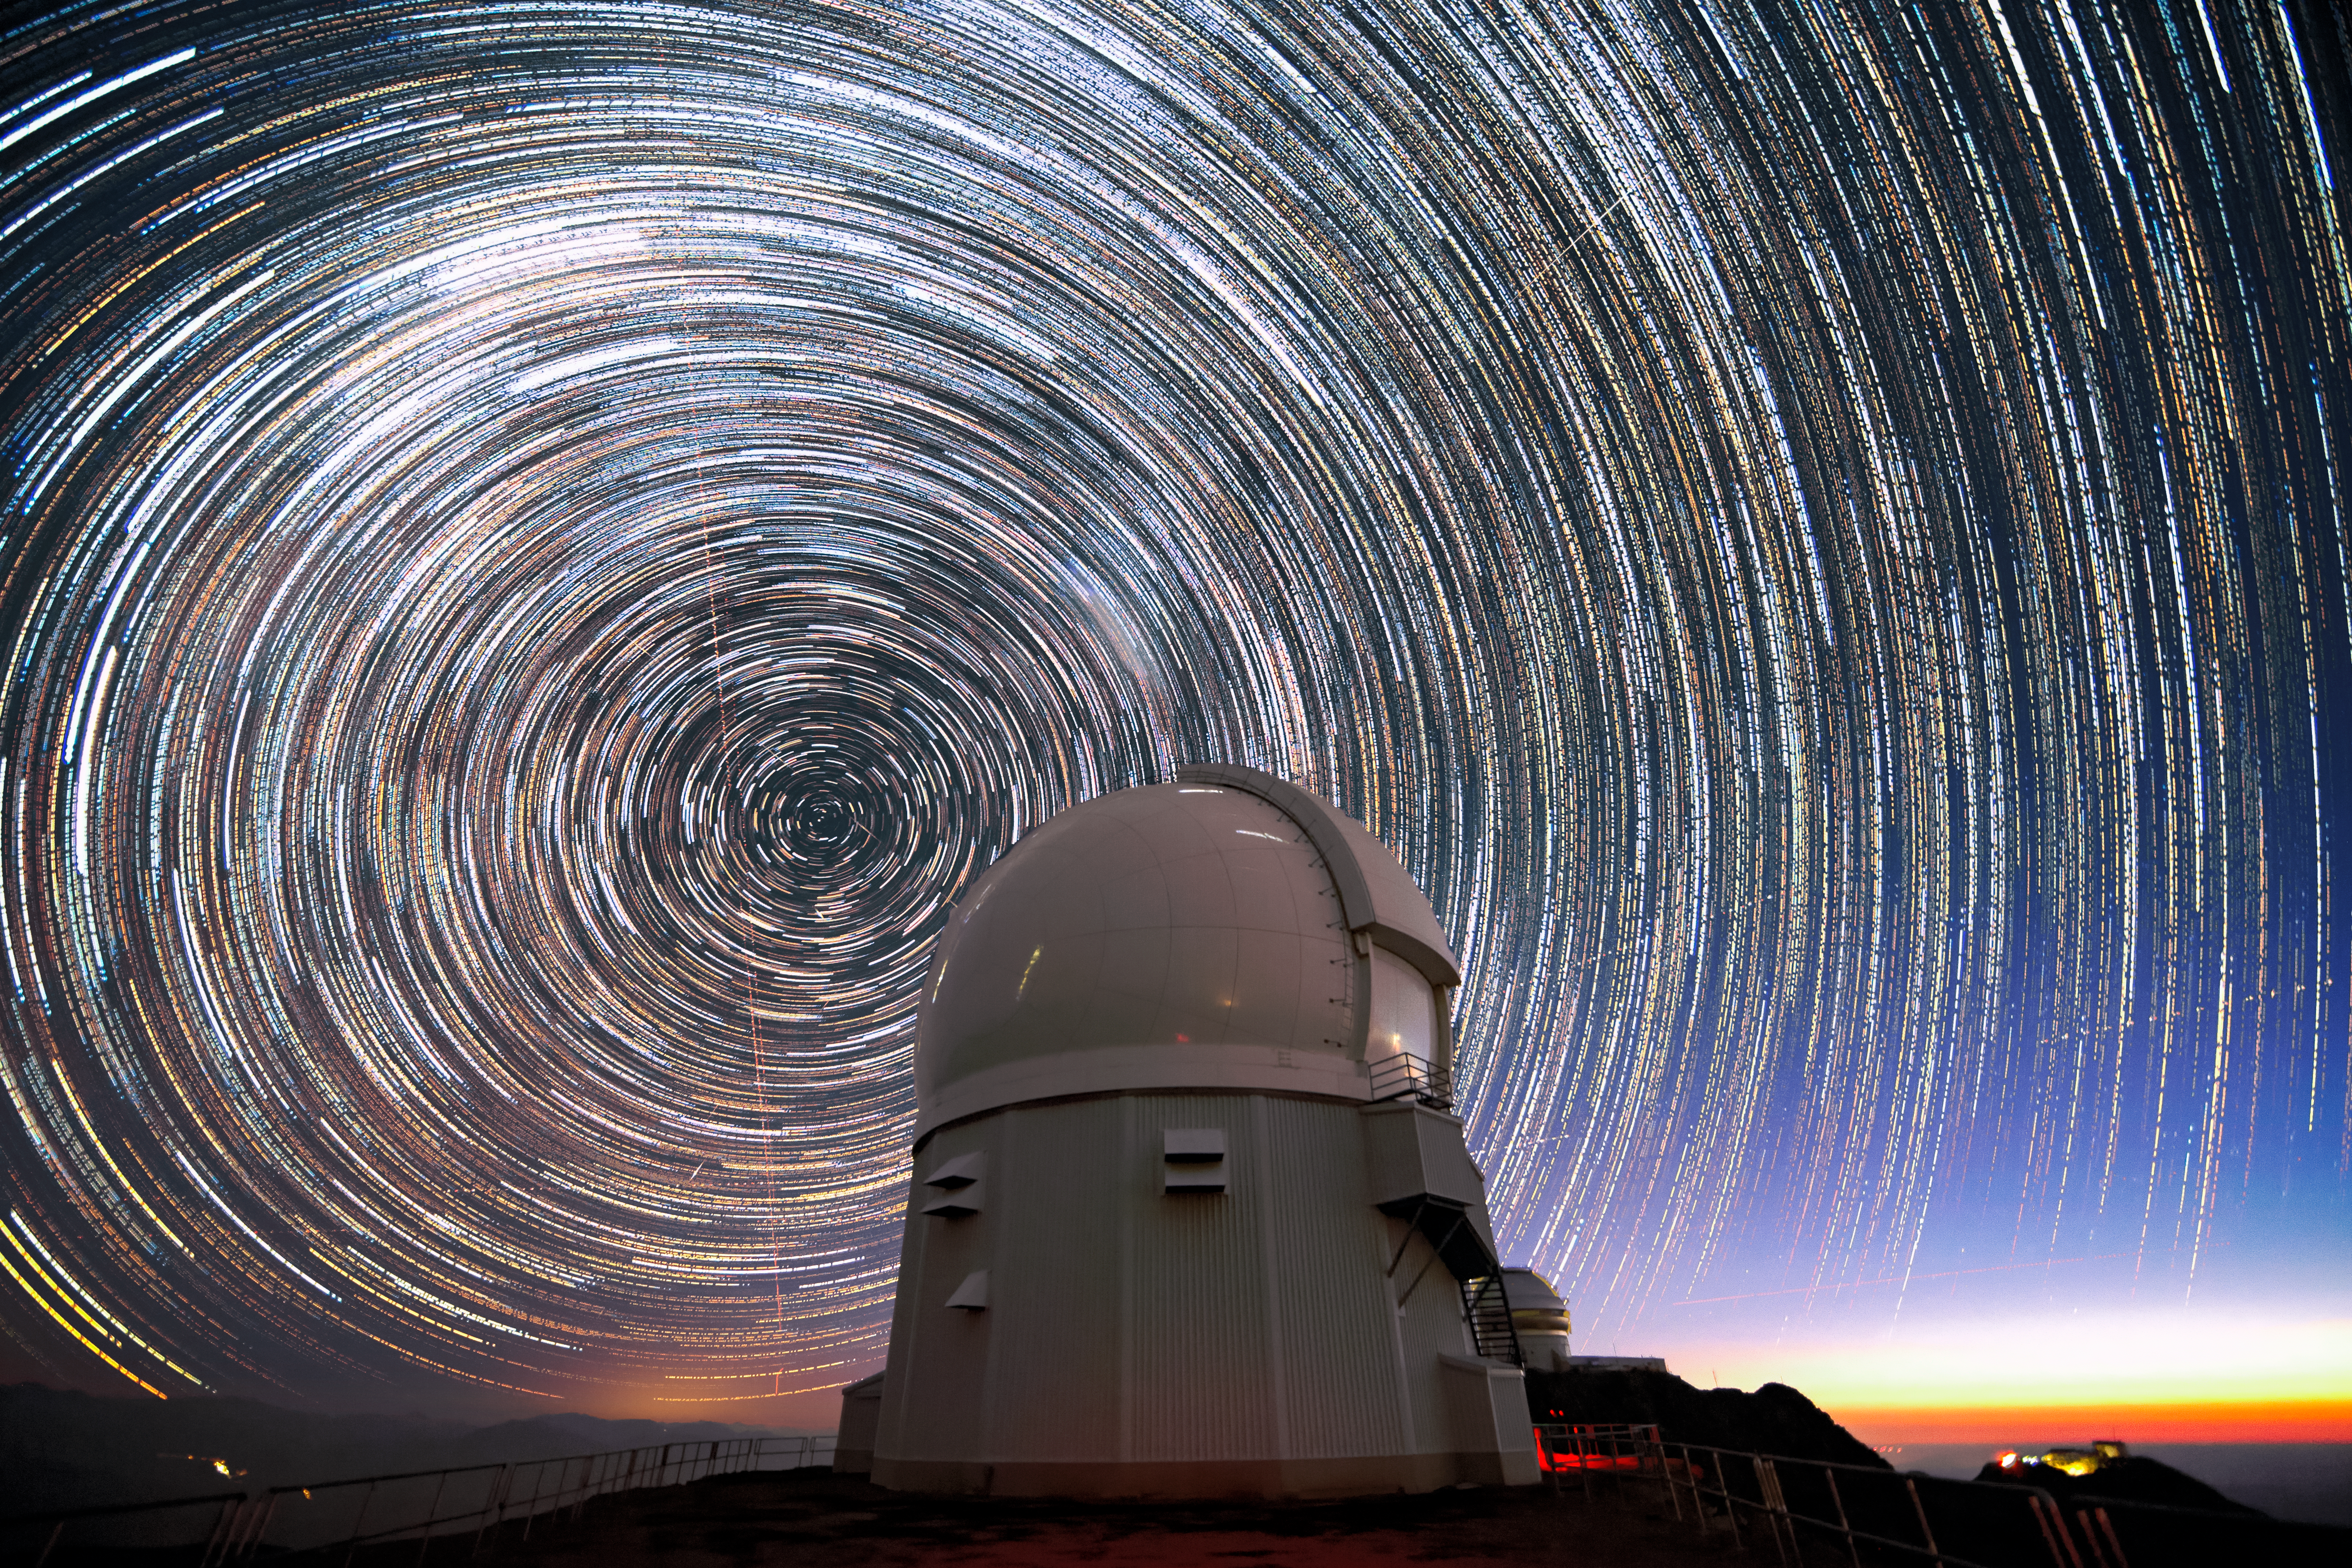

Star Trails over SOAR

This long-exposure image, taken shortly before sunrise, shows stars appearing to “trail” around the south celestial pole (at the center of the circles) above the Southern Astrophysical Research Telescope (SOAR Telescope). The SOAR Telescope is part of Cerro Tololo Inter-American Observatory, a Program of NSF NOIRLab. These trails are caused by the rotation of Earth, which makes stars appear to streak over a long exposure. A few airplanes, shooting stars and satellite trails are also faintly visible. To produce clear, sharp images of stars, planets, and galaxies without the trails seen in this image, astronomical research telescopes like SOAR use sophisticated tracking and guiding systems to precisely follow their targets for hours at a time. Combined with their adaptive optics systems, modern telescopes are able to generate clear images of all types of celestial objects.

Credit: CTIO/NOIRLab/SOAR/NSF/AURA/M. Paredes